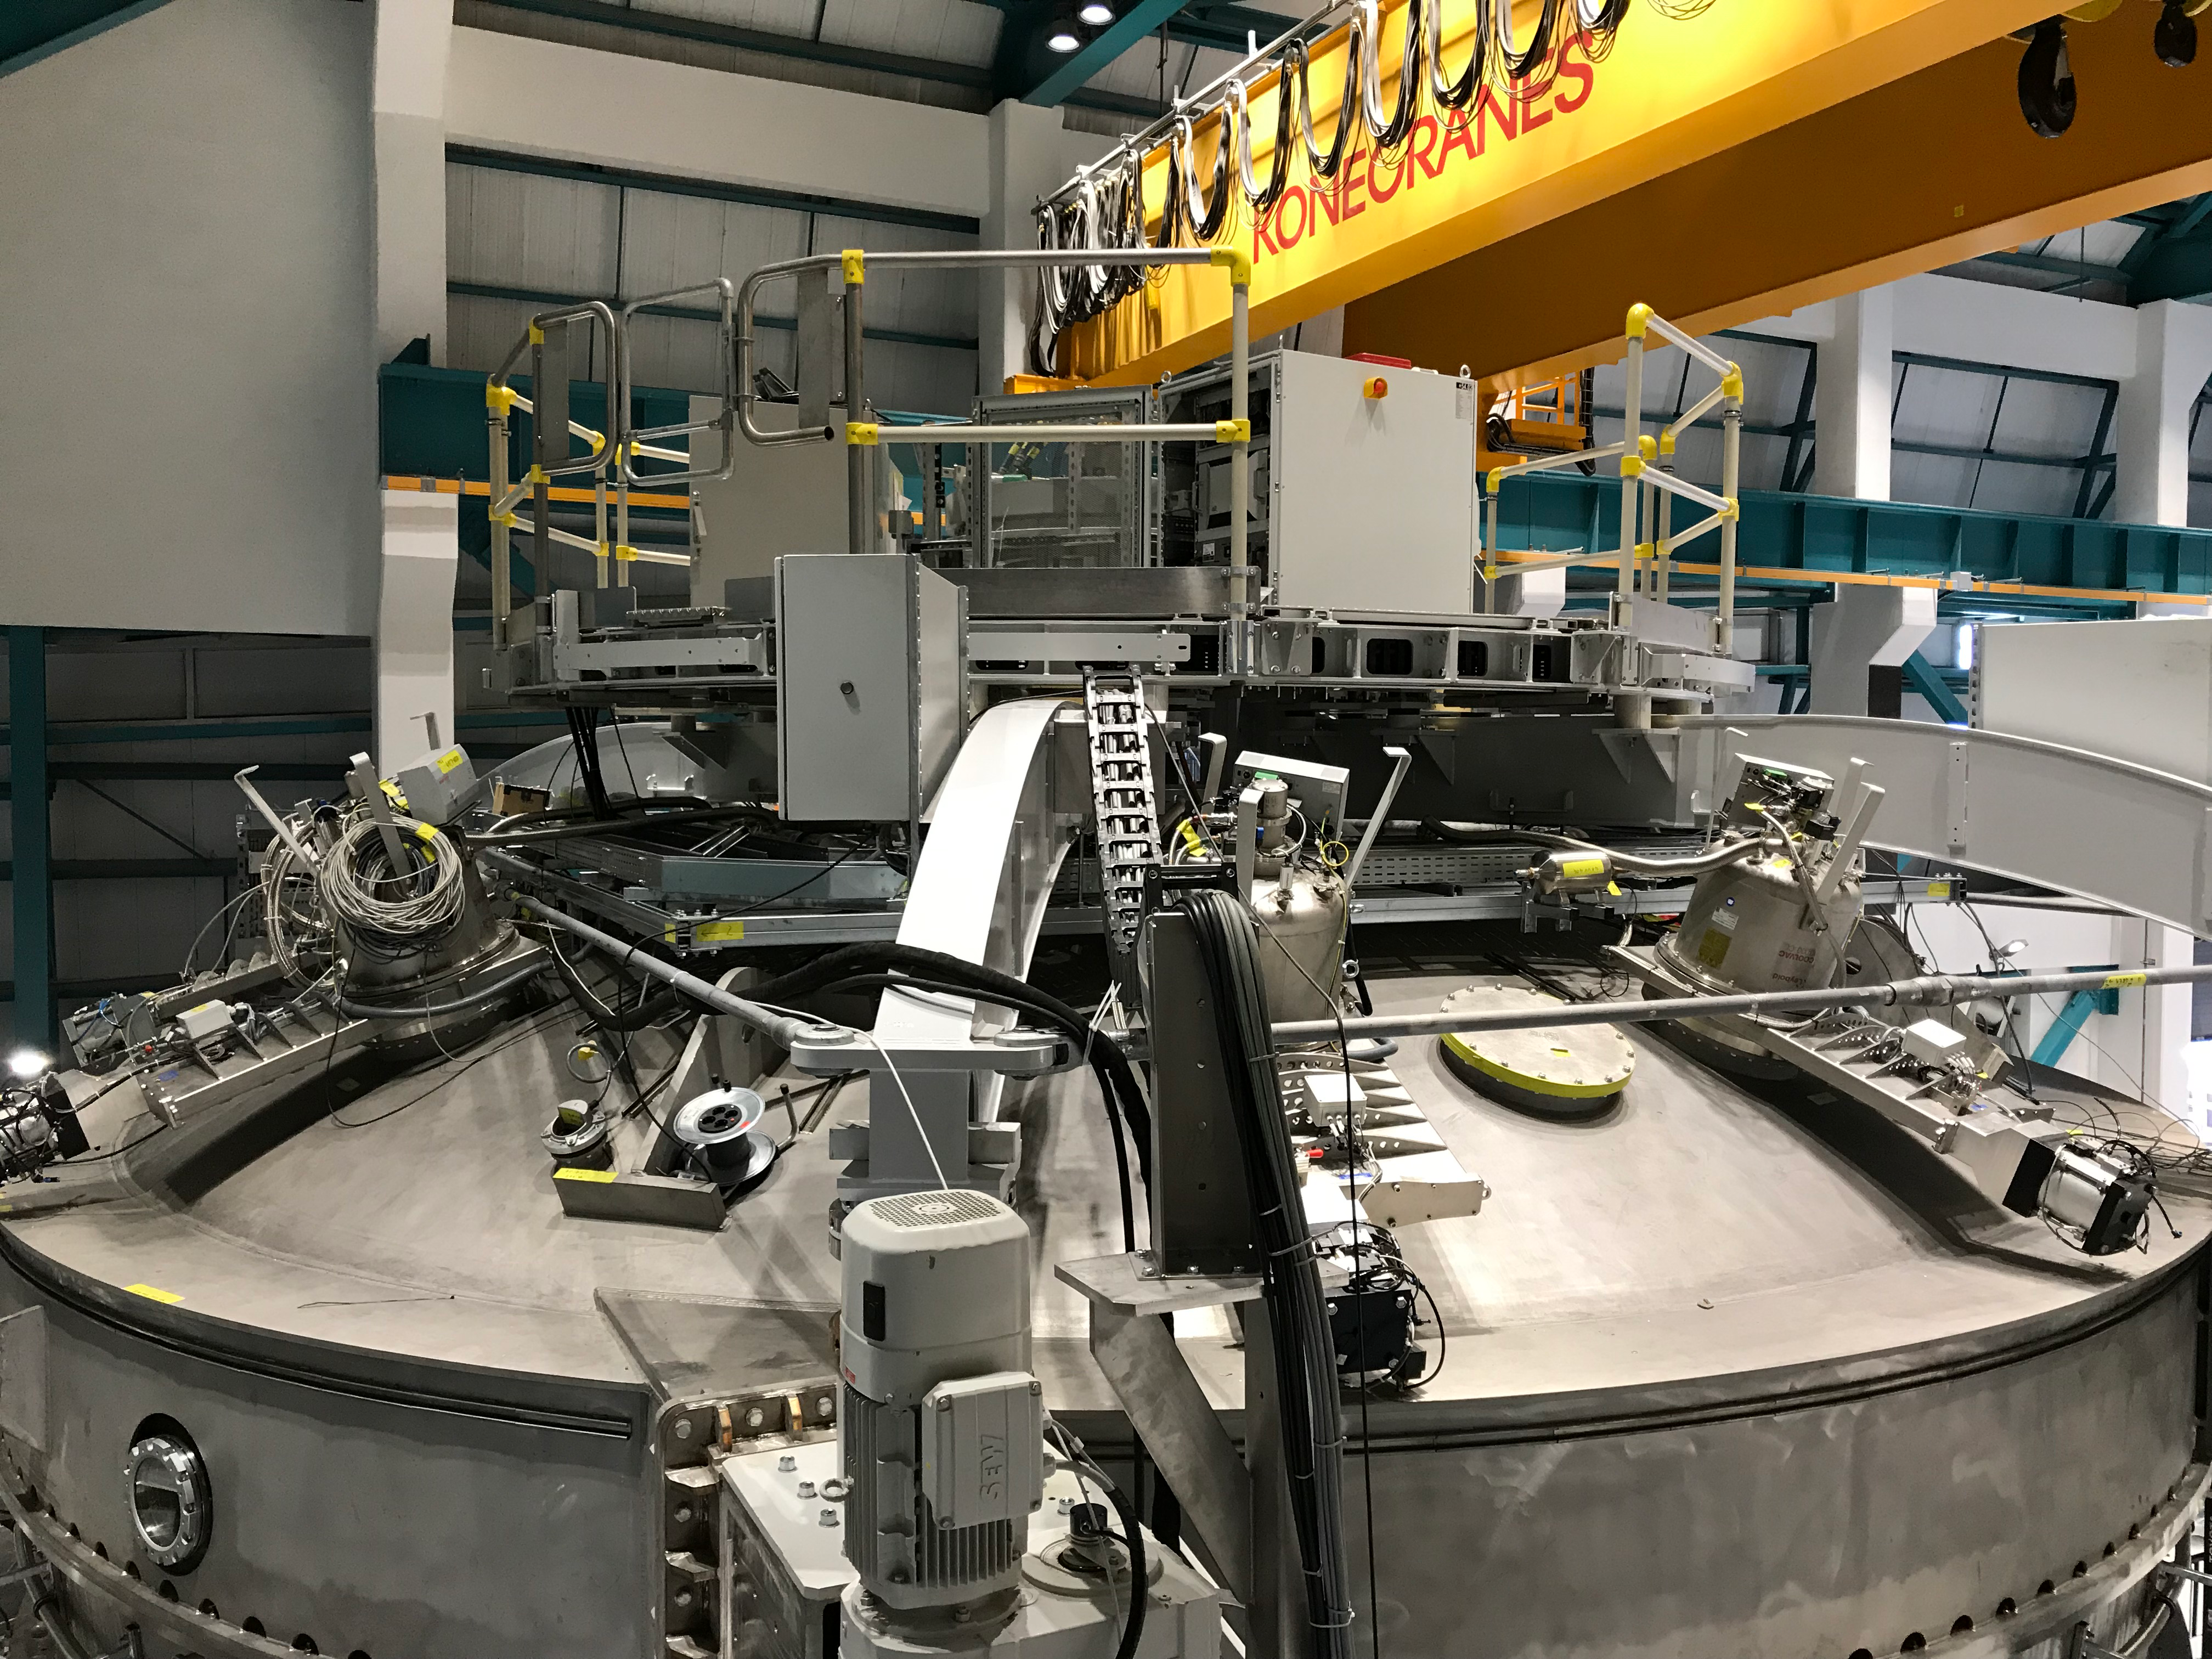

Coating Plant Assembly on Summit

A crew from Von Ardenne, the LSST Coating Chamber vendor, is currently onsite at the LSST summit facility building, performing work on the Coating Chamber, which arrived at the summit in November 2018. According to Tomislav Vucina, LSST Coatings Engineer, "The LSST Coating Chamber will be the largest, most modern, and most powerful mirror coating mechanism used by any telescope in the world." The Coating Chamber, which was constructed in Germany, is now beginning a six-month program of “assembly, integration, and commissioning,” which refers to installation of all components of the Coating Plant, and the testing necessary to ensure that everything works the way it’s supposed to. After final acceptance, and after both LSST mirrors arrive, the Coating Plant will be used to coat the Primary/Tertiary Mirror (M1M3) with aluminum, and the Secondary Mirror (M2) with silver.

Credit: Rubin Observatory/NSF/AURA